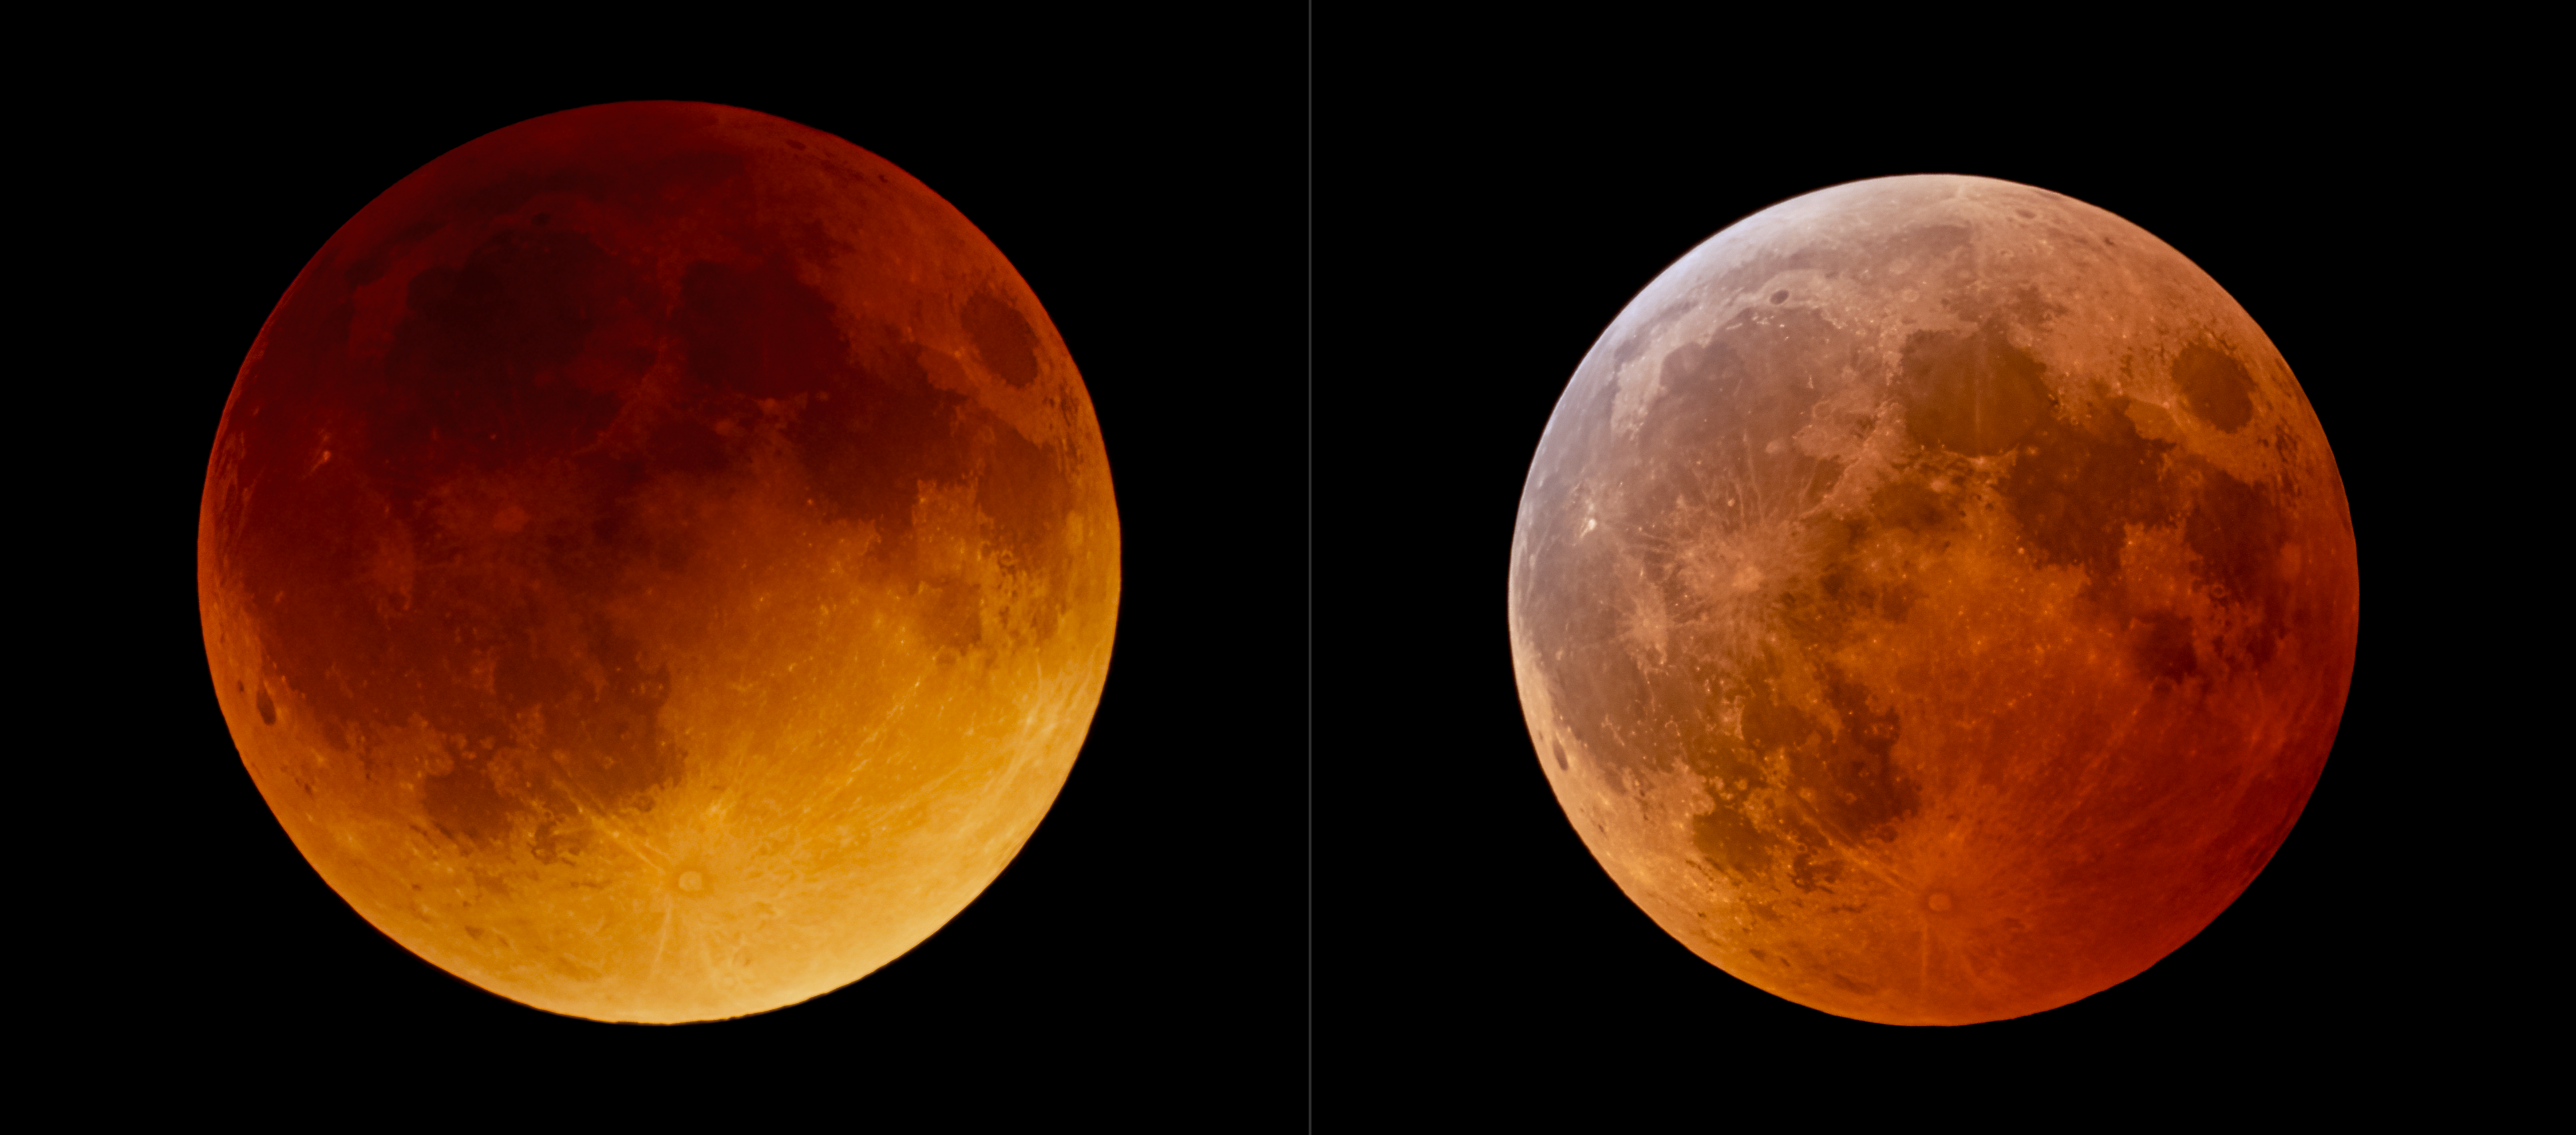

Comparison of 2022 Total Lunar Eclipses from NOIRLab’s Observatories (unannotated)

This comparison image shows the two total lunar eclipses in 2022 that were observable from observatories of NSF NOIRLab. The total lunar eclipse observed on 16 May 2022 was captured near the Andes Mountains in Chile, where Cerro Tololo International Observatory and the future Vera C. Rubin Observatory, programs of NSF NOIRLab, are located. The eclipse occurred a day before perigee so it was larger on the sky than the eclipse in November. The eclipse also appeared darker compared to total lunar eclipses in the past few years; this was due to volcanic ash from the Hunga Tonga–Hunga Ha'apai eruption in the previous January.

The 8 November 2022 eclipse, captured here from Kitt Peak National Observatory, another program of NSF NOIRLab, occurred when the Moon passed through the northern part of the Earth's shadow. In this part of the Earth’s shadow the effect of the ozone layer in our atmosphere is more visible, showing as a turquoise tint on the northern part of the lunar disc.

You can view the Image of the Week for this eclipse here with more exciting images of this lunar eclipse.

Credit: KPNO/NOIRLab/NSF/AURA/J. Kujal, P. Horálek (Institute of Physics in Opava)